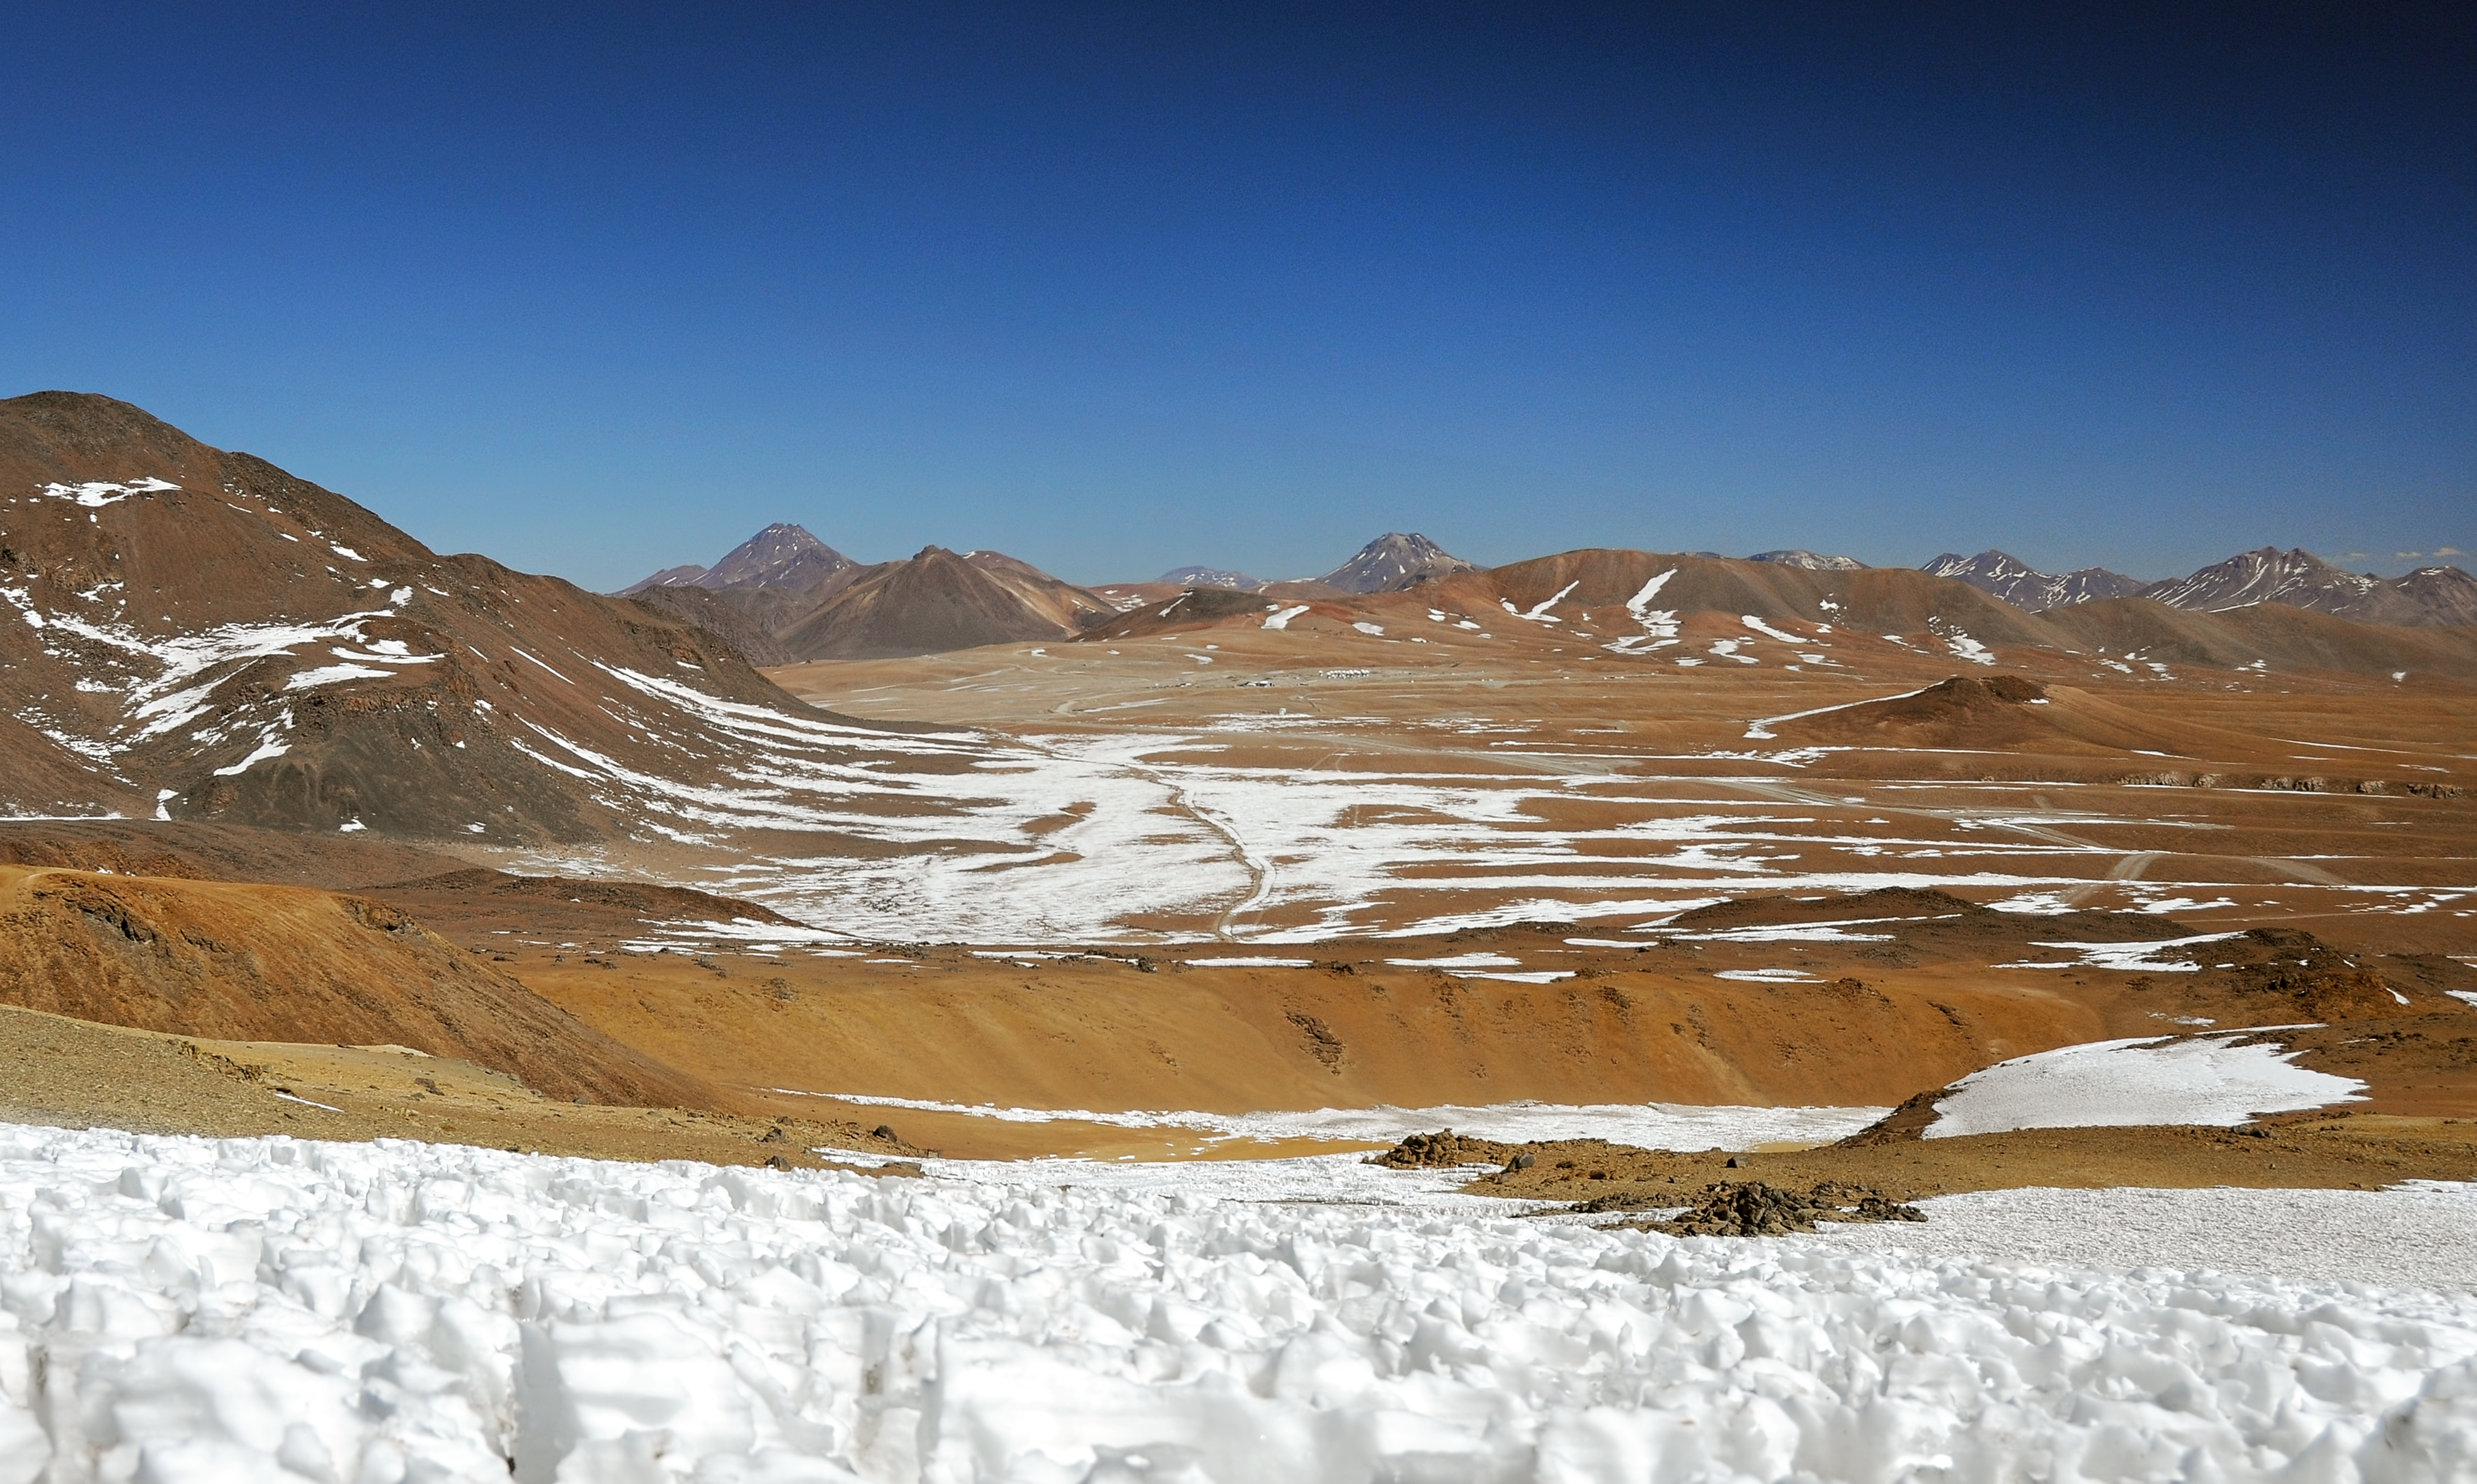

ALMA antennas on the Chajnantor Plateau, seen from nearby Cerro Toco

This picture of ALMA antennas on the Chajnantor Plateau was taken from the nearby peak of Cerro Toco.

Credit: ALMA (ESO/NAOJ/NRAO)/W. Garnier (ALMA)